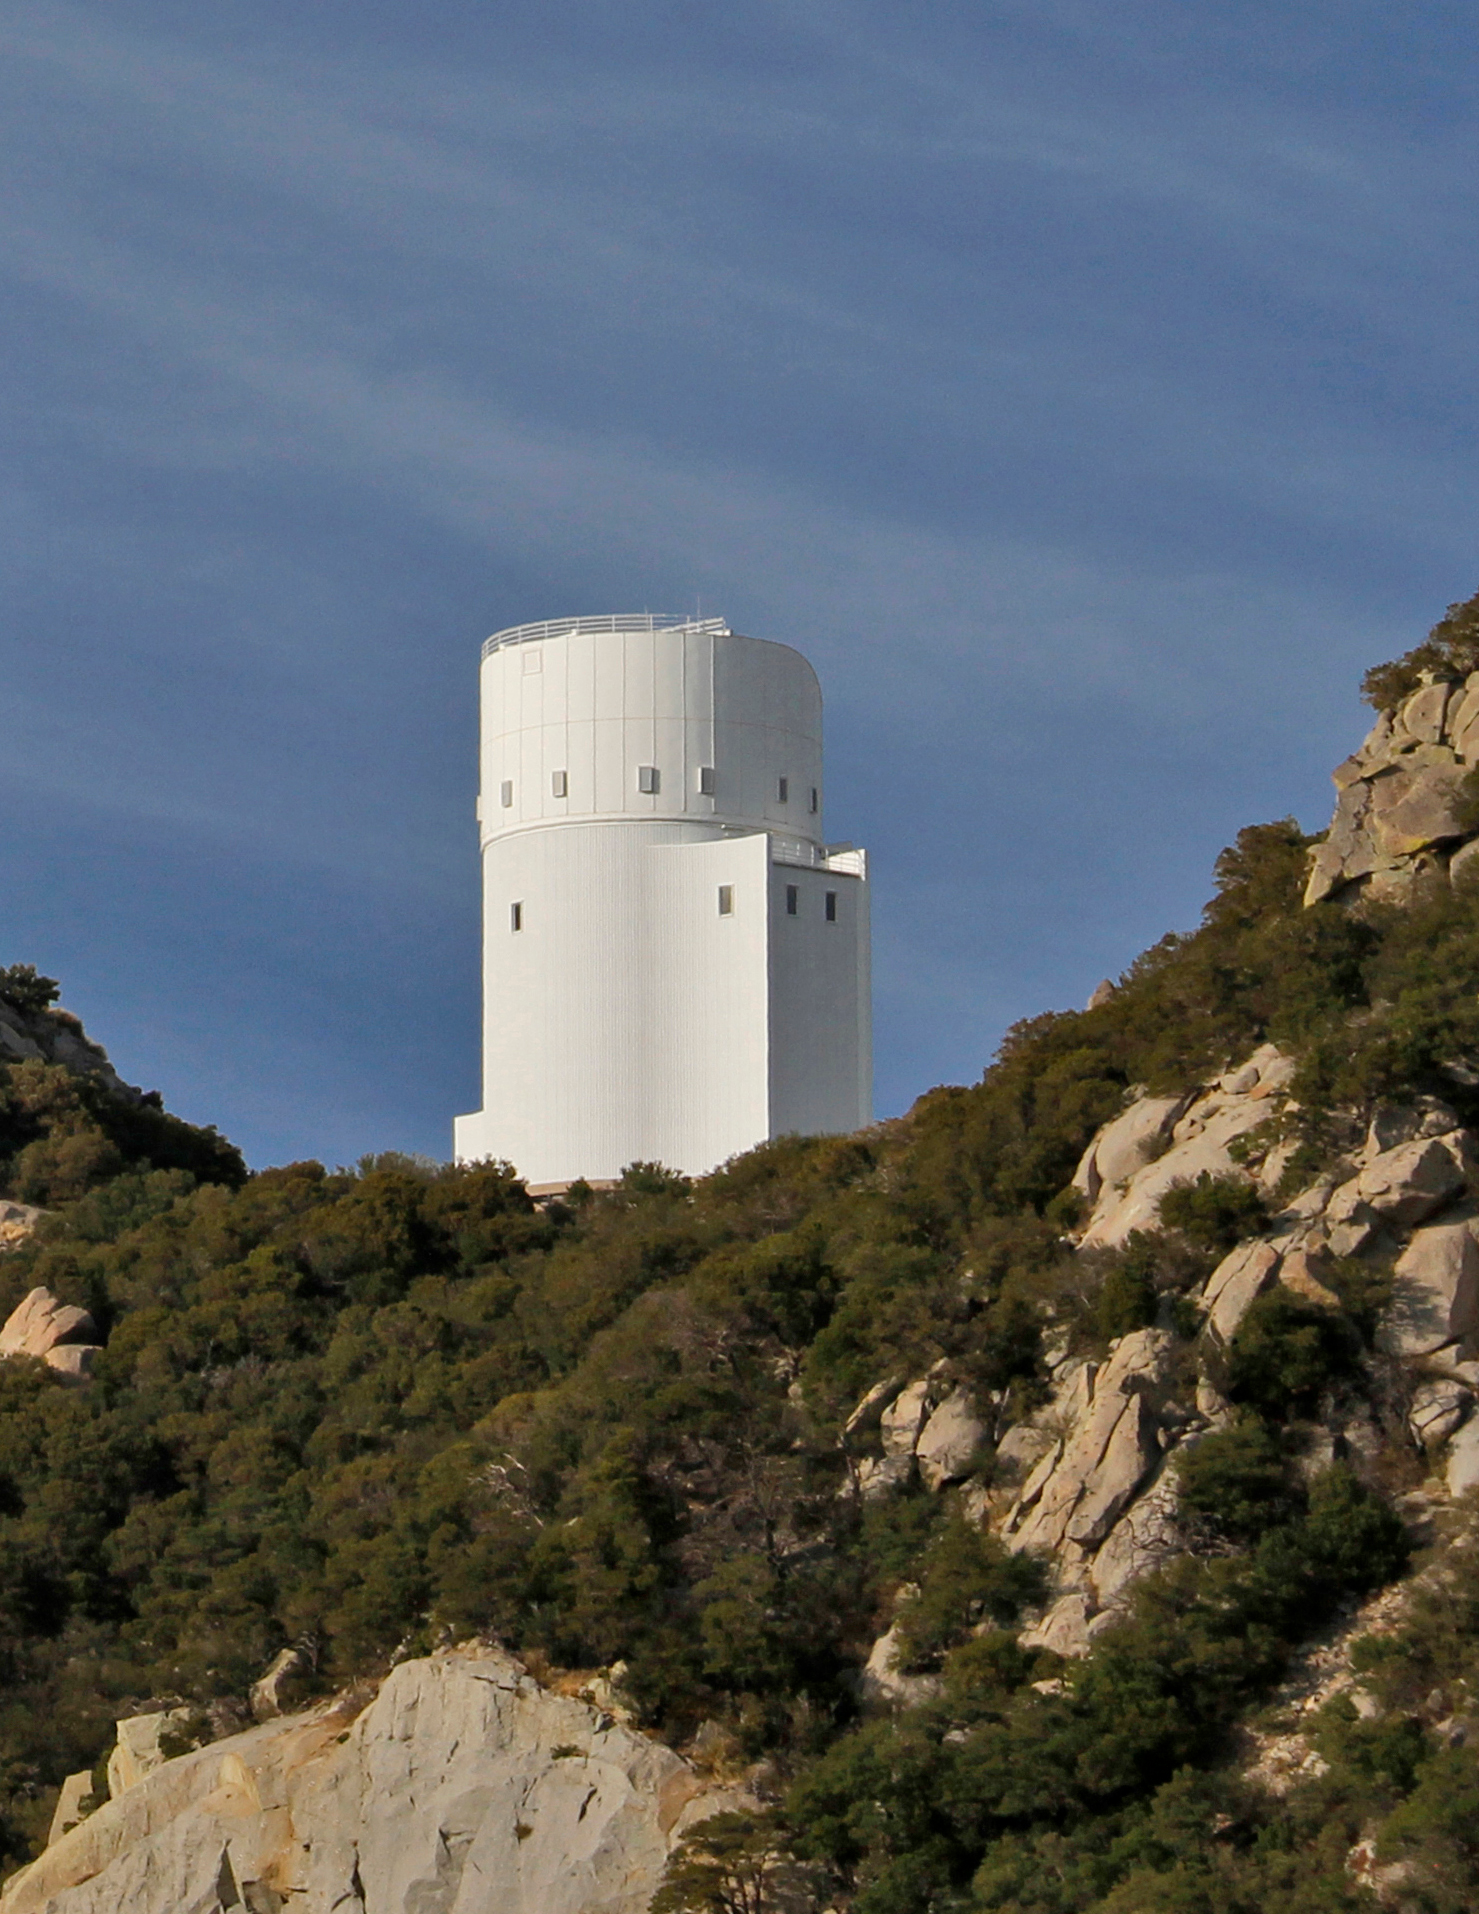

Bok Telescope on Kitt Peak National Observatory

Crop from larger photo of the Bok Telescope on Kitt Peak National Observatory, AZ.

Credit: KPNO/NOIRLab/NSF/AURA/P. Marenfeld